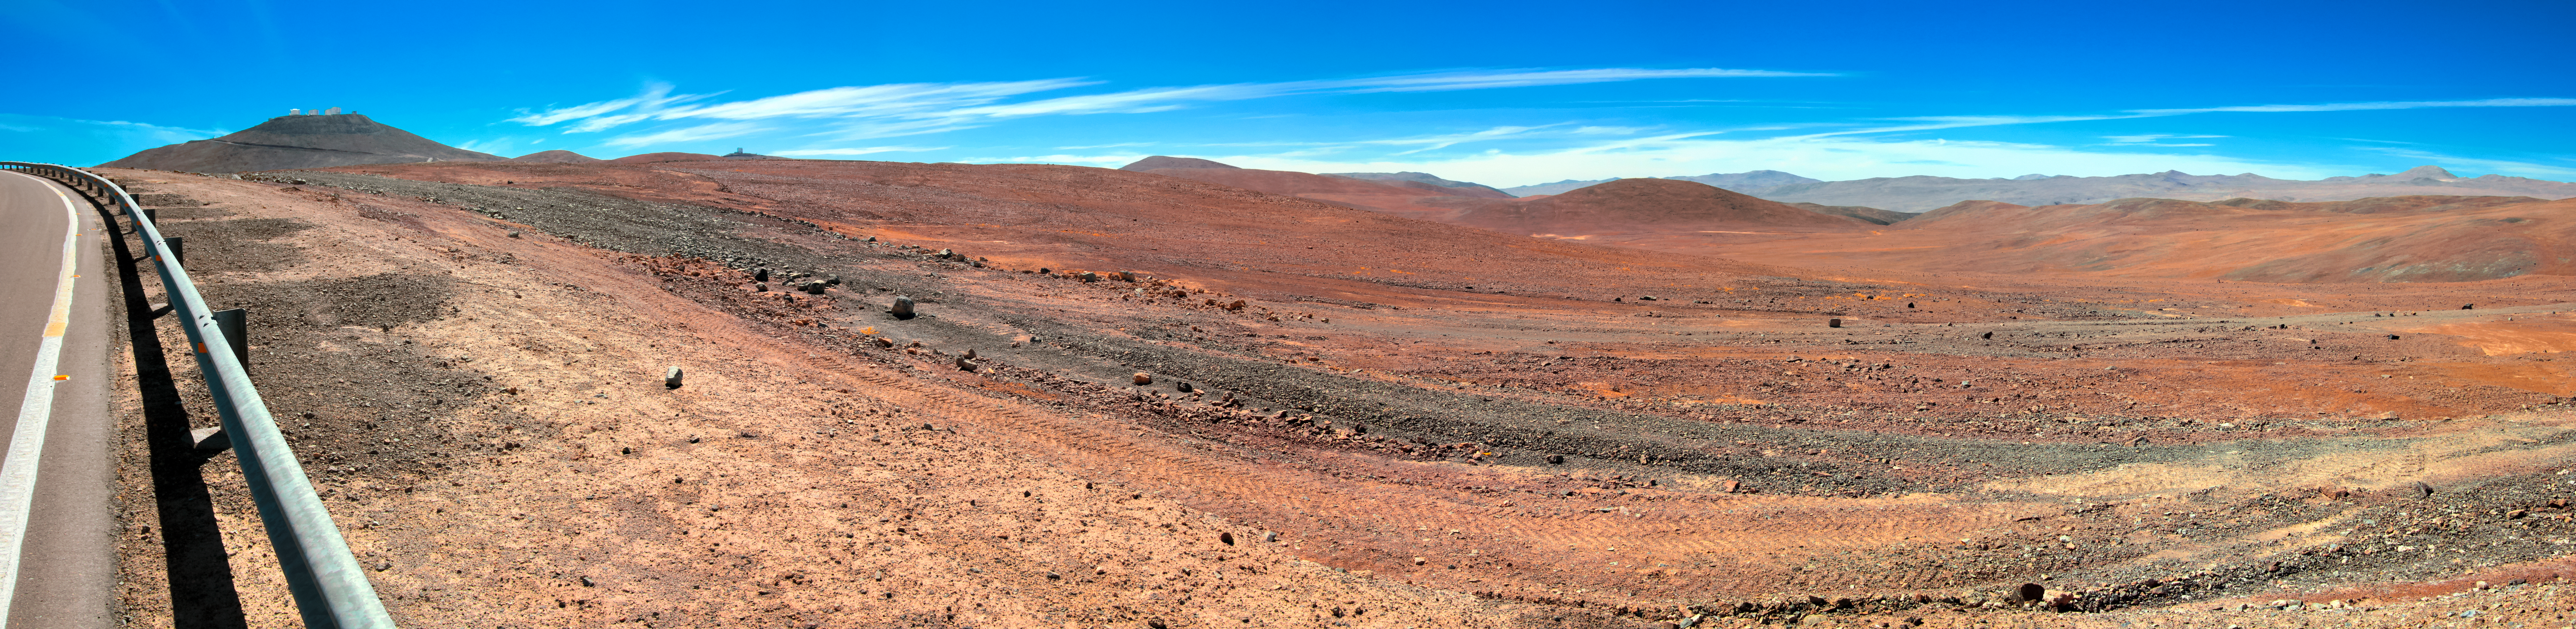

Atacama Desert Panorama

This landscape panorama shows the arid, desert terrain of the Atacama Desert, home to the Atacama Large Millimeter/submillimeter Array (ALMA) and ESO's La Silla and Paranal Observatories — the latter of which can be seen atop Cerro Paranal in the upper left corner.

This region will also soon be home to the largest optical/near-infrared telescope in the world, ESO's Extremely Large Telescope (ELT).

Credit: D. Schreiner and S. Degezelle/ESO